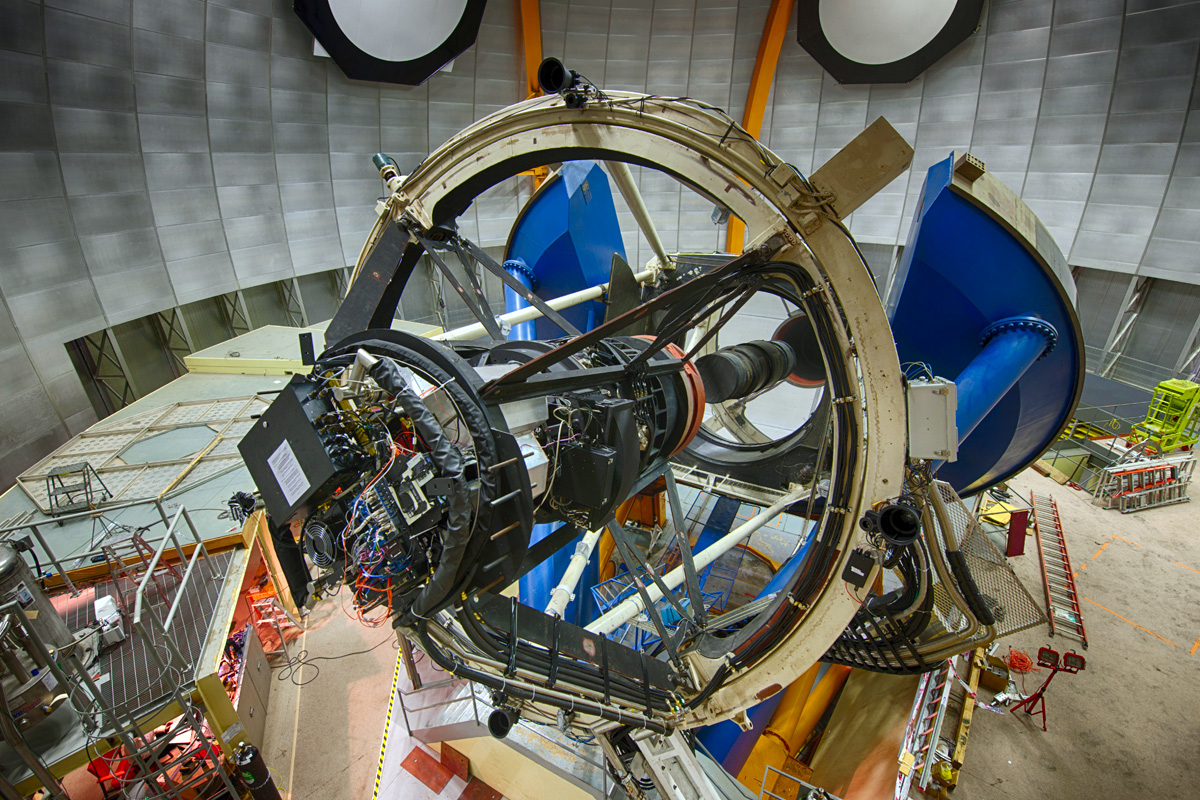

Víctor M. Blanco 4-meter Telescope with DECam

The Víctor M. Blanco 4-meter Telescope has a 4-meter (13-foot) diameter mirror, which weighs 15,400 kg (34,000 lbs). It was designed in the 1960s. The Dark Energy Camera (black paint) is mounted at the prime (first) focus near the top of the Serrurier truss (white paint). The blue-painted structure is the large bearing that allows the telescope to move in right ascension. The telescope declination axis is located at the level of the middle of the right ascension bearing and is best seen on the left side of the large U-shaped notch. The primary mirror is located a few feet lower than the declination axis.

Credit: DOE/FNAL/DECam/R. Hahn/CTIO/NOIRLab/NSF/AURA